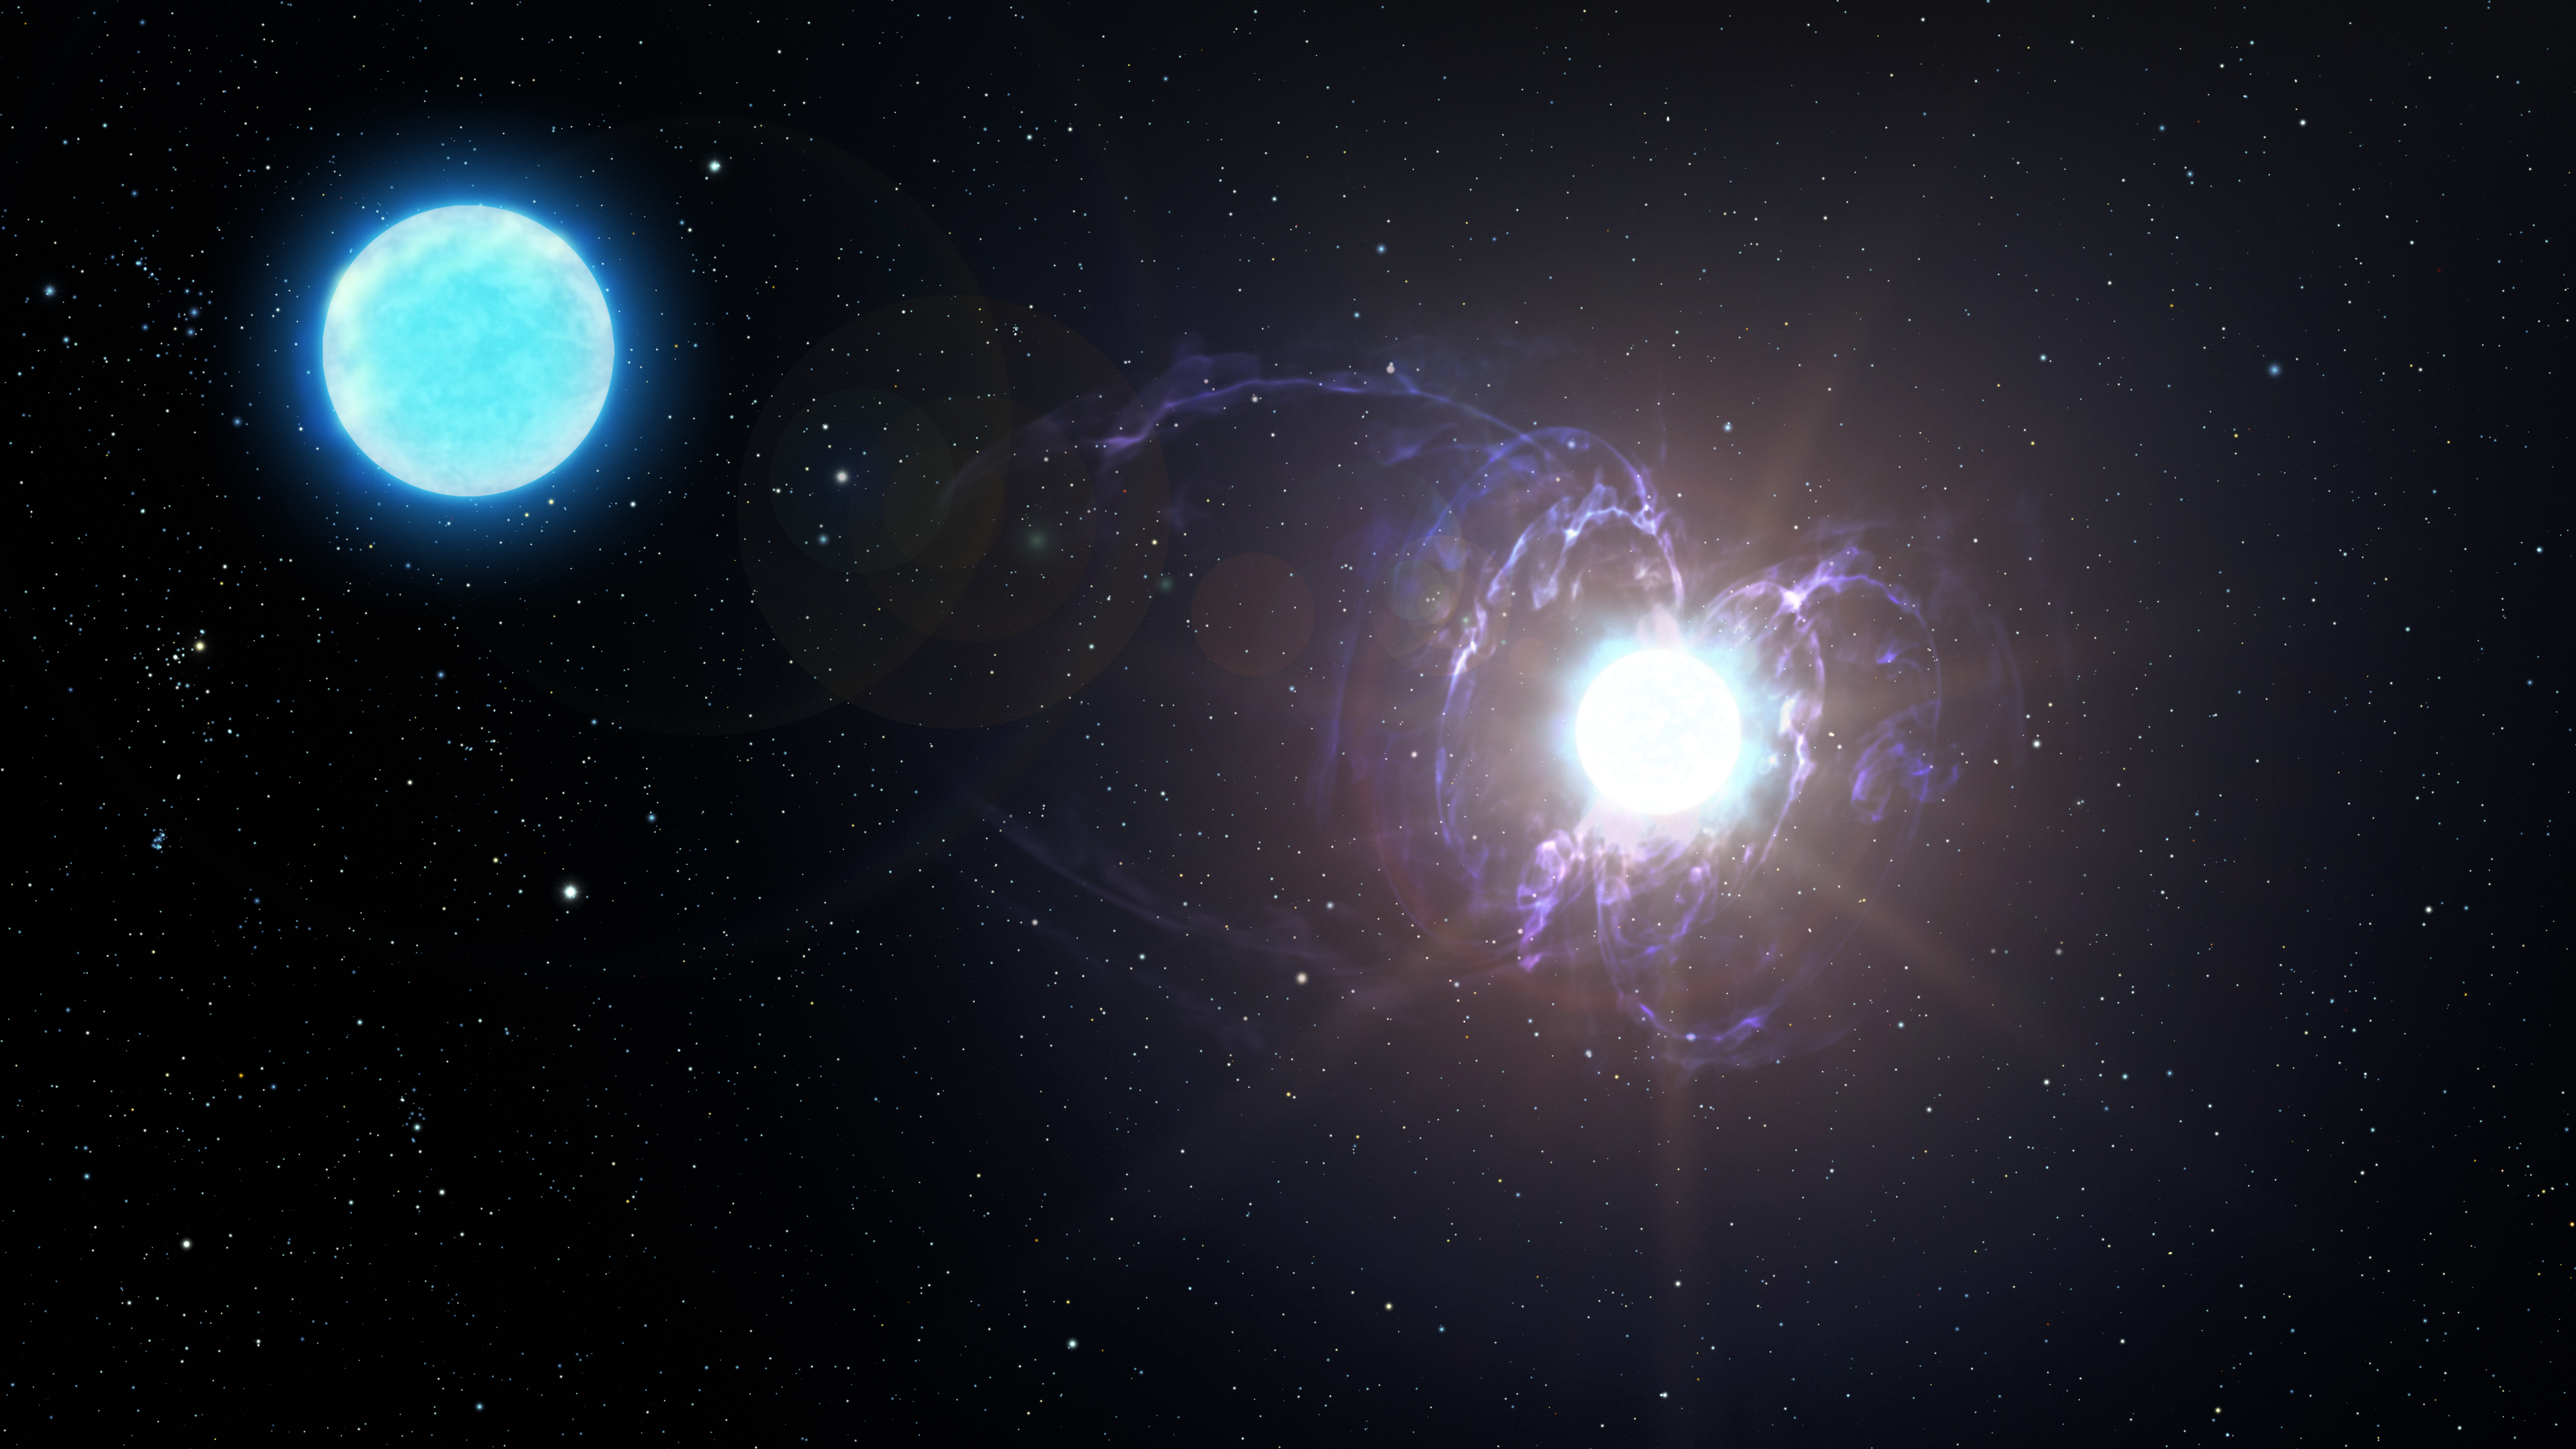

Artist’s impression of a highly unusual star that may evolve into a magnetar

This artist's impression shows a highly unusual star that is destined to become one of the most magnetic objects in the Universe: a variant of a neutron star known as a magnetar. This finding marks the discovery of a new type of astronomical object — a massive magnetic helium star — and sheds light on the origin of magnetars. In a few million years, HD 45166 will explode as a very bright, but not particularly energetic, supernova. During this explosion, its core will contract, trapping and concentrating the star’s already daunting magnetic field lines. The result will be a neutron star with a magnetic field far greater than its progenitor.

Credit: NOIRLab/AURA/NSF/P. Marenfeld/M. Zamani